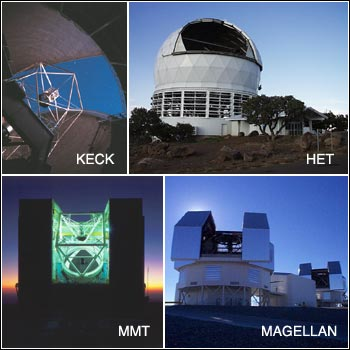

TSIP Call for Proposals

Credit: NOIRLab